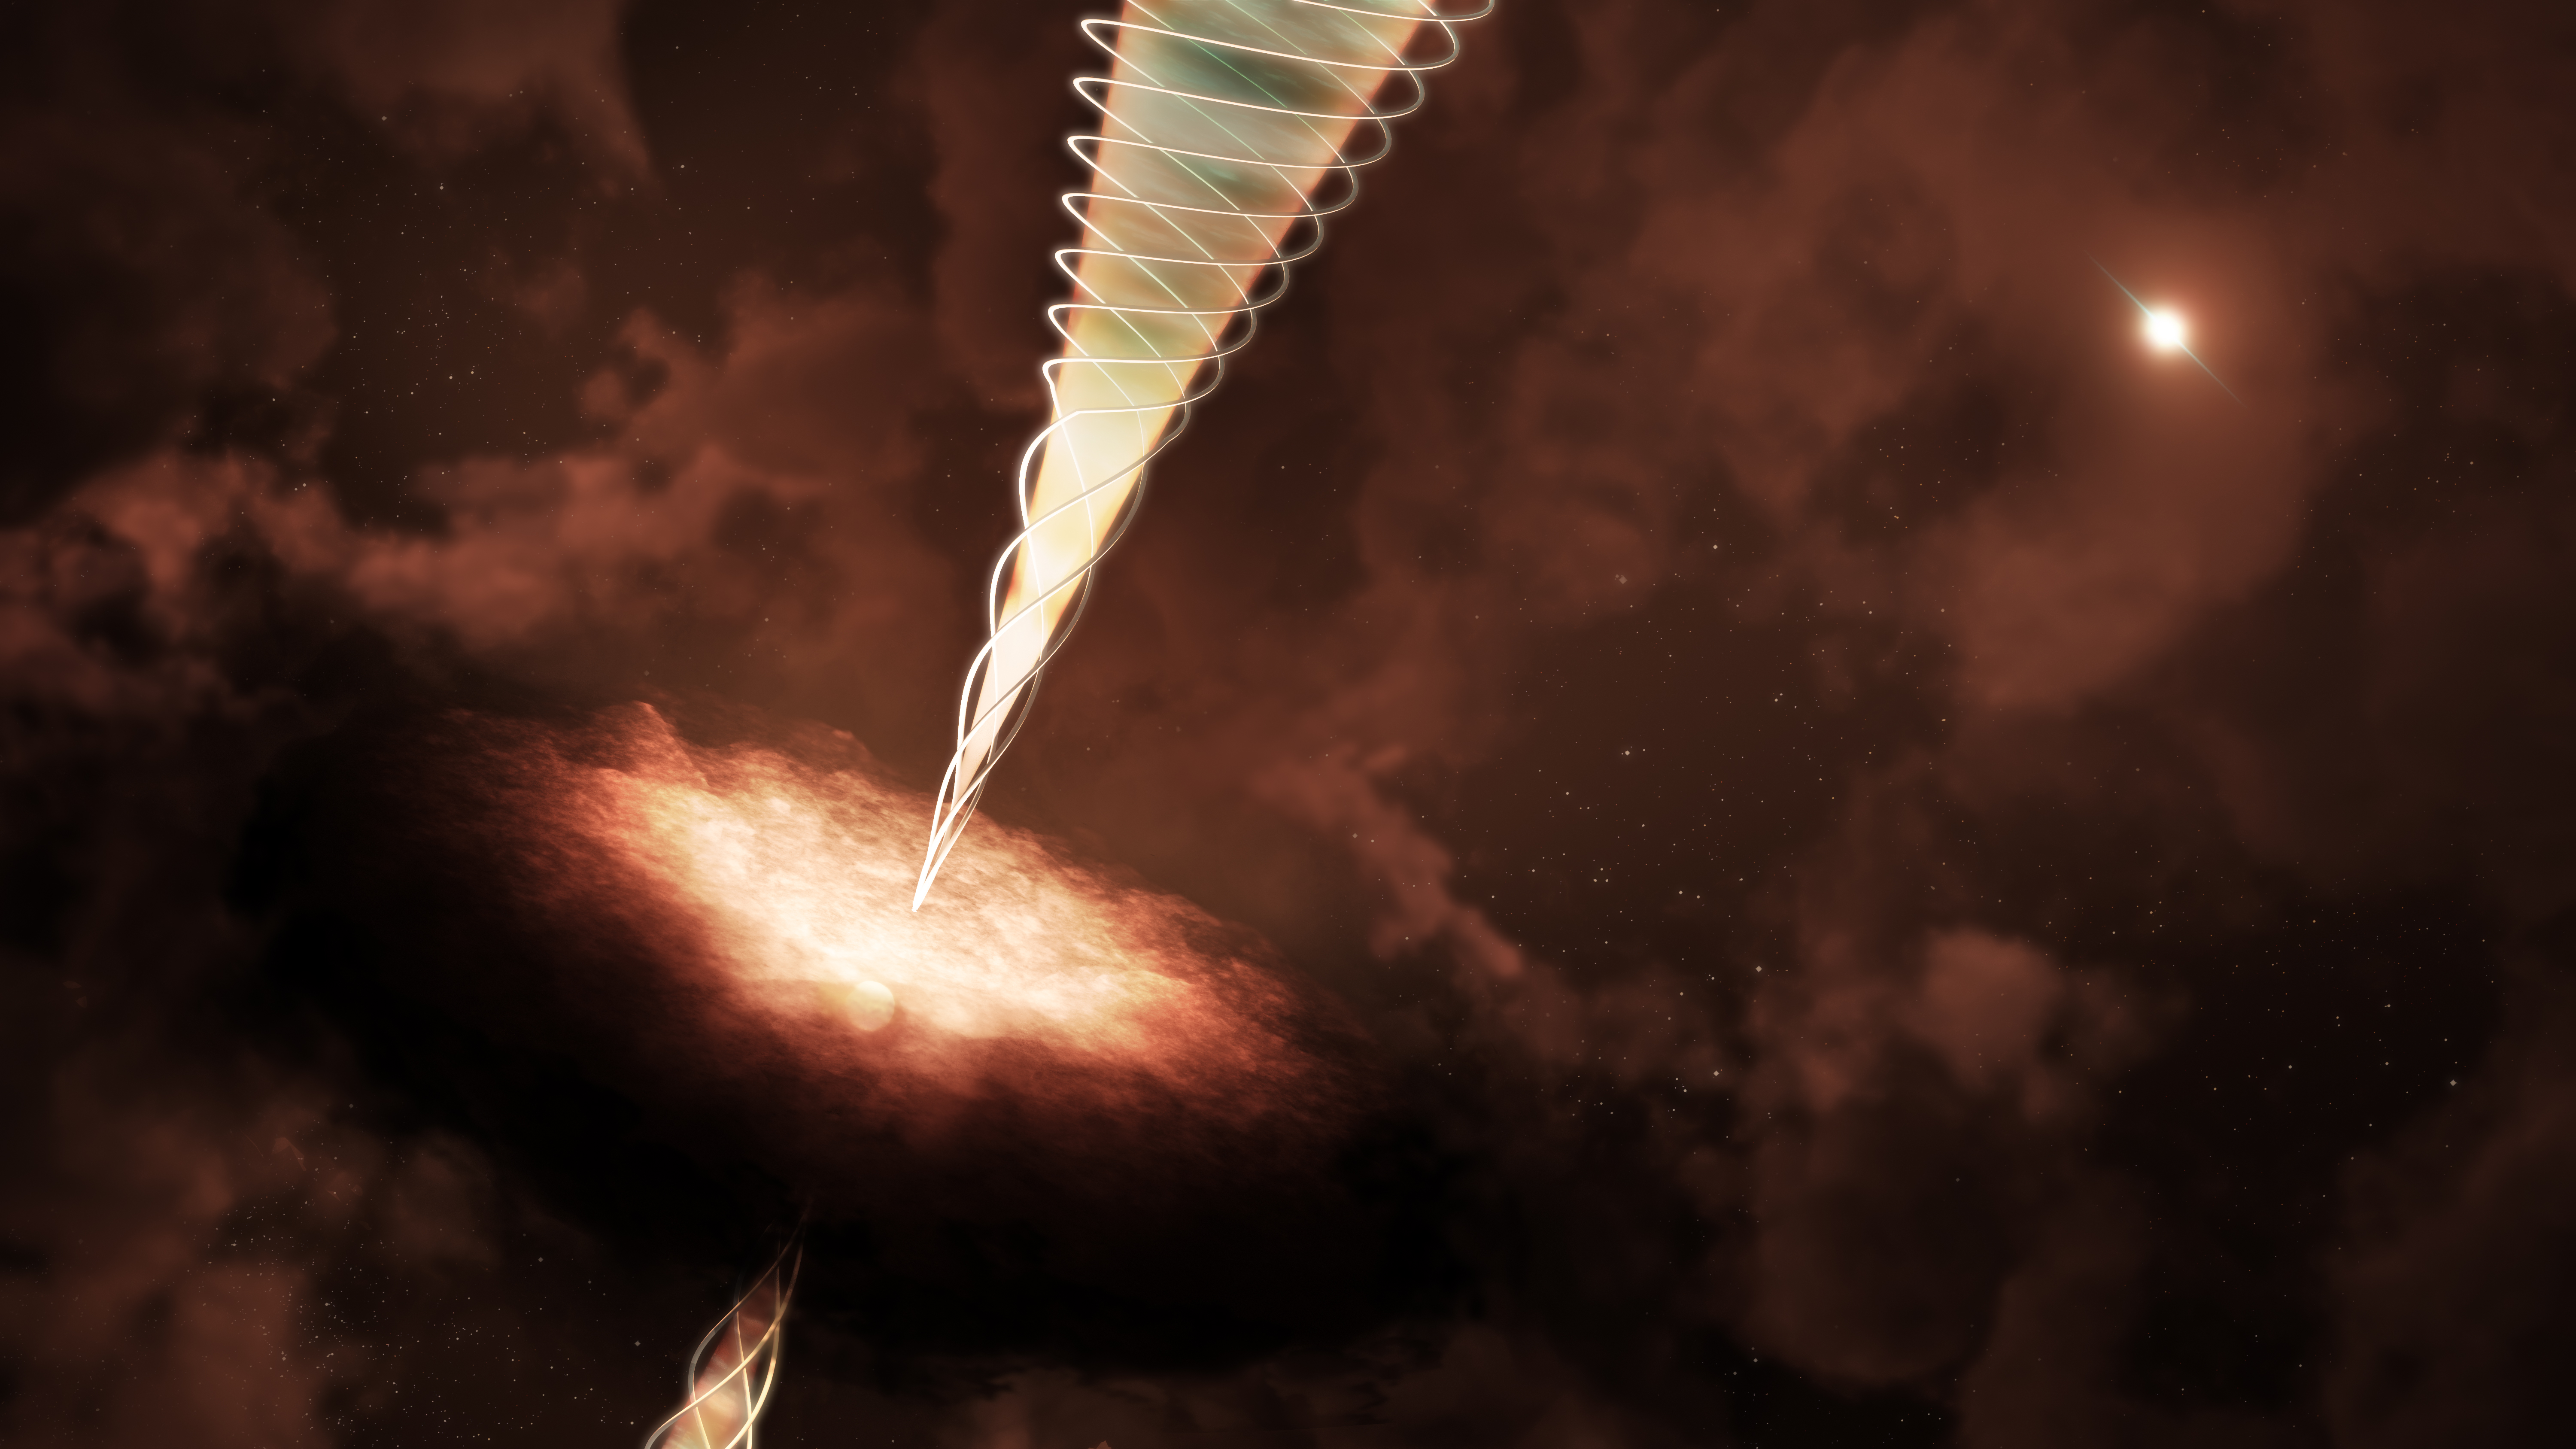

protostar with jet and magnetic field observed with ALMA

This artist's illustration shows the twisted, funnel-shaped magnetic field (represented by white spiral lines) that ALMA detected wrapped around the gas outflow streaming from a young star embedded in the NGC 1333 IRAS 4A. New data revealed this ring-shaped structure in unprecedented detail, confirming a decades-old prediction of how magnetic fields launch and shape powerful jets from young stars.

Credit: NSF/AUI/NSF NRAO/M. Weiss